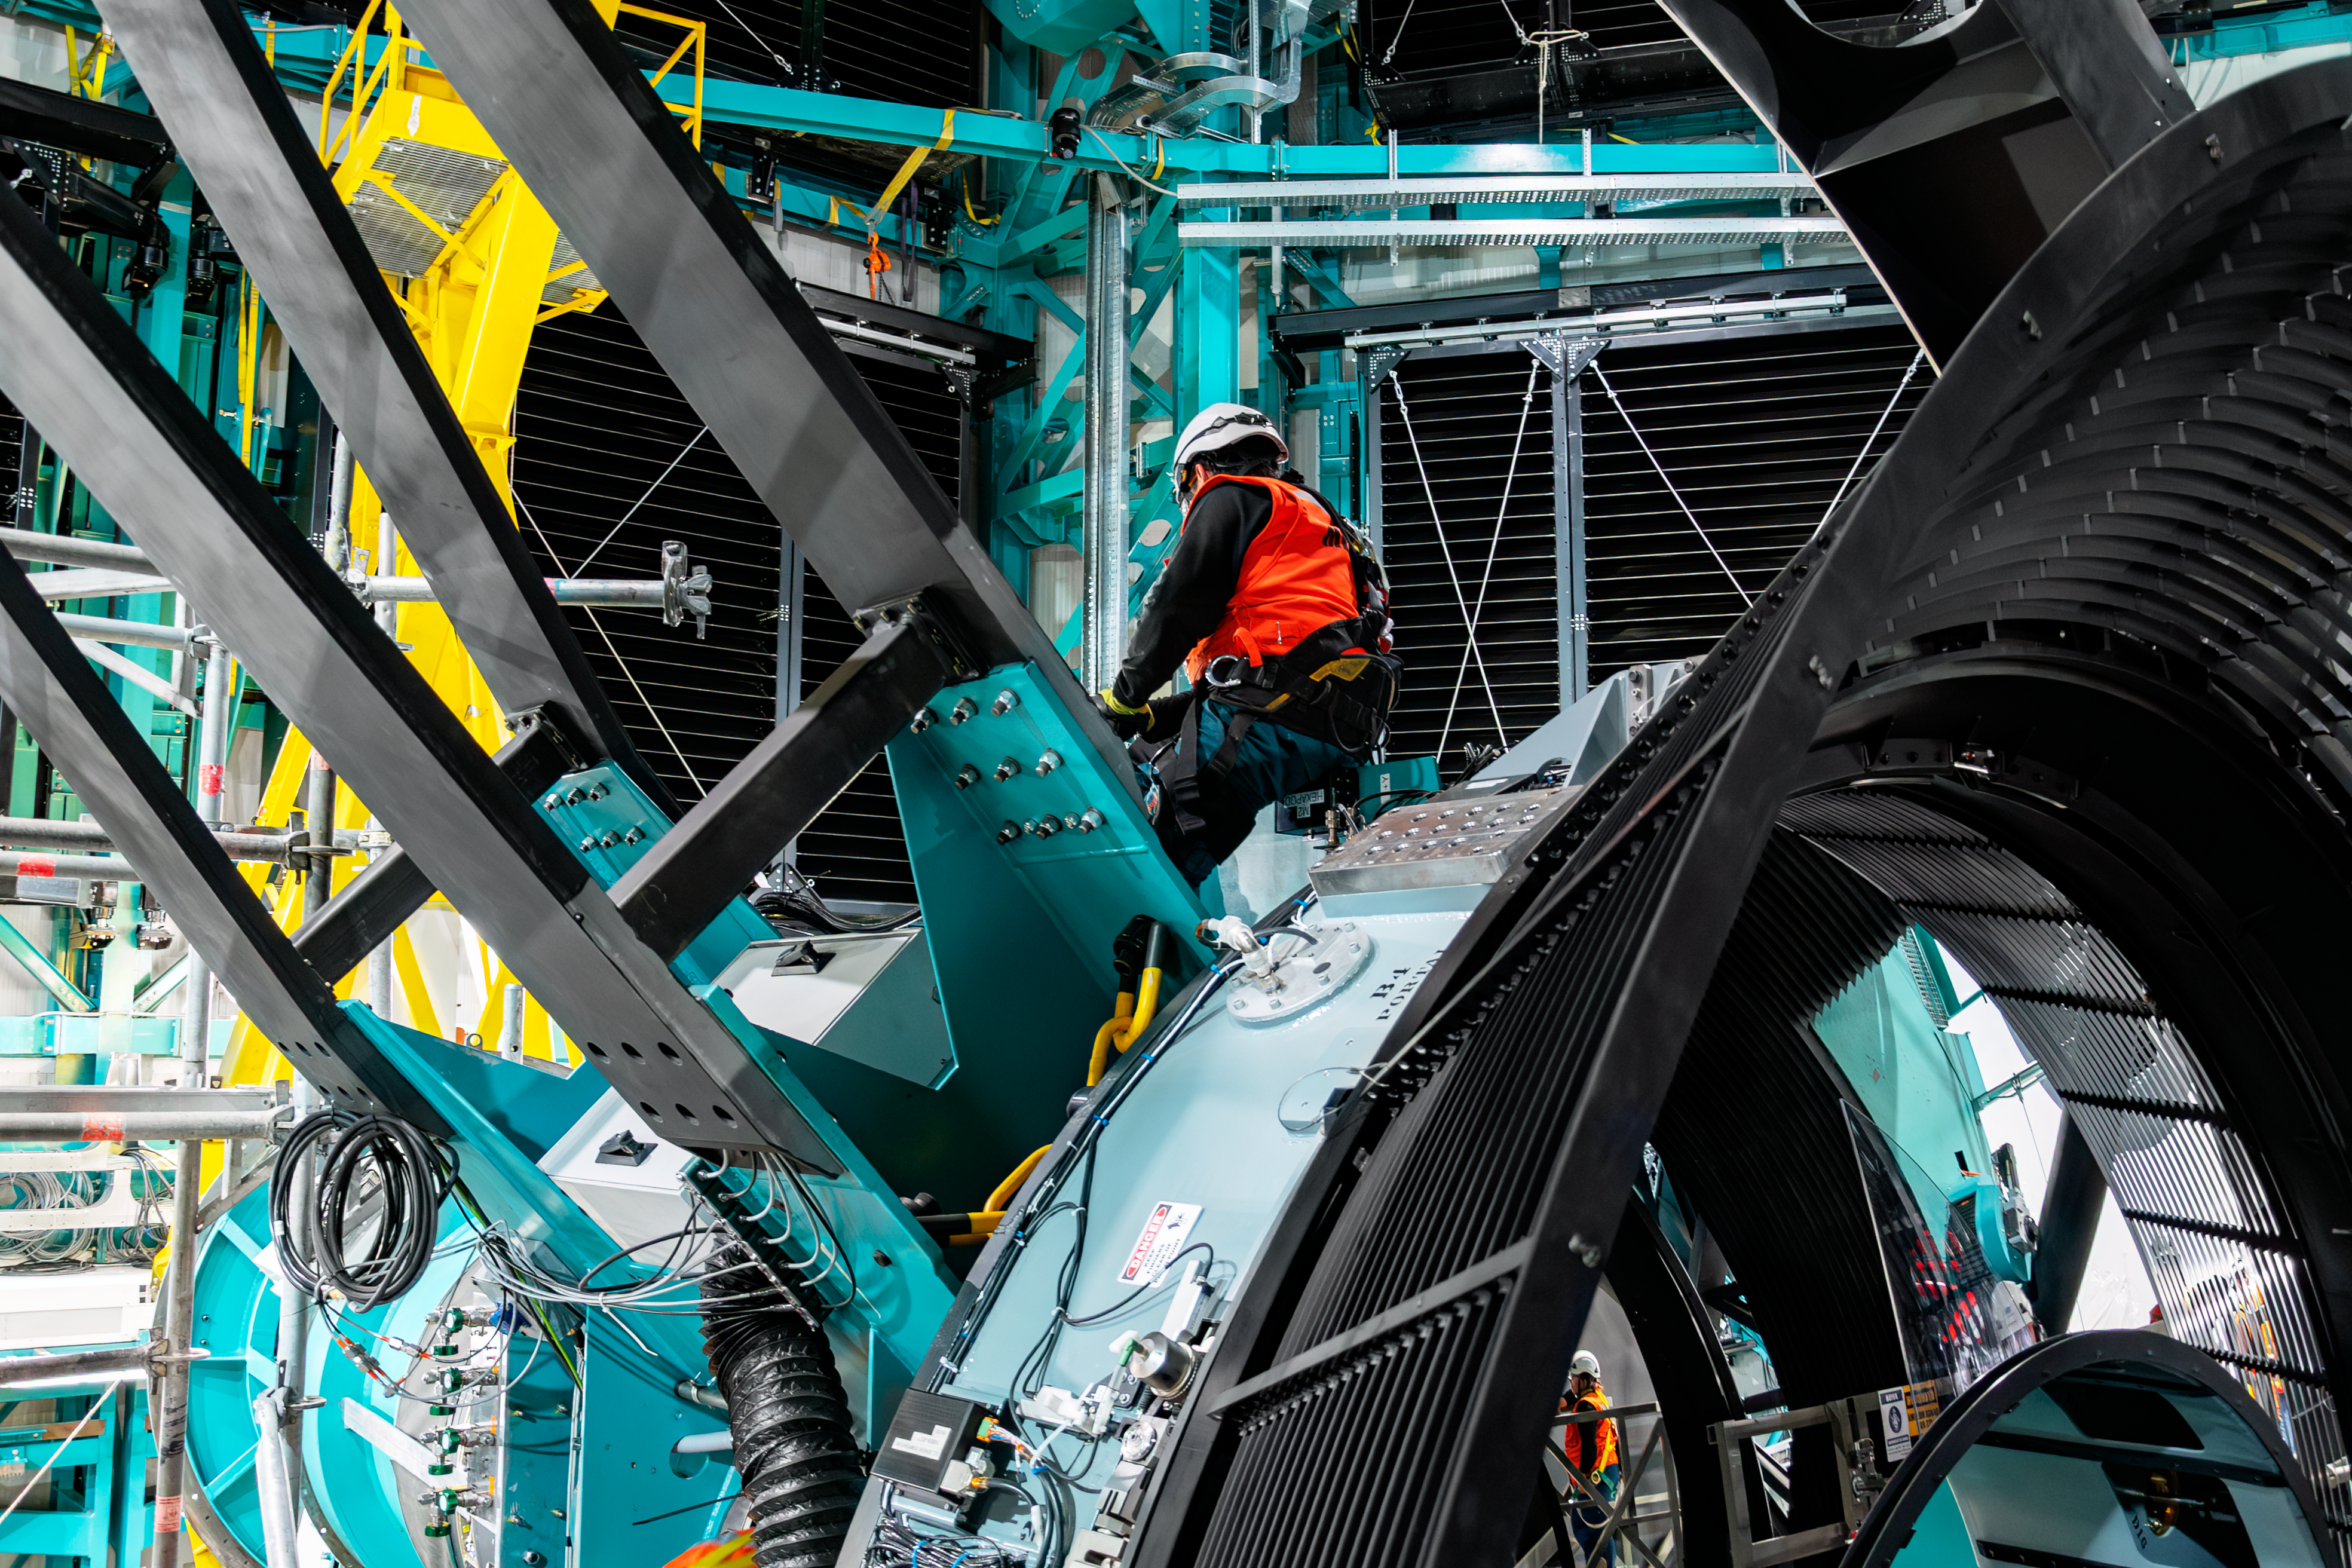

LSST Camera Installed at Rubin Observatory

The LSST Camera was installed on the Simonyi Survey Telescope at NSF–DOE Vera C. Rubin Observatory in March 2025.

Credit: RubinObs/NOIRLab/SLAC/NSF/DOE/AURA/B. Quint